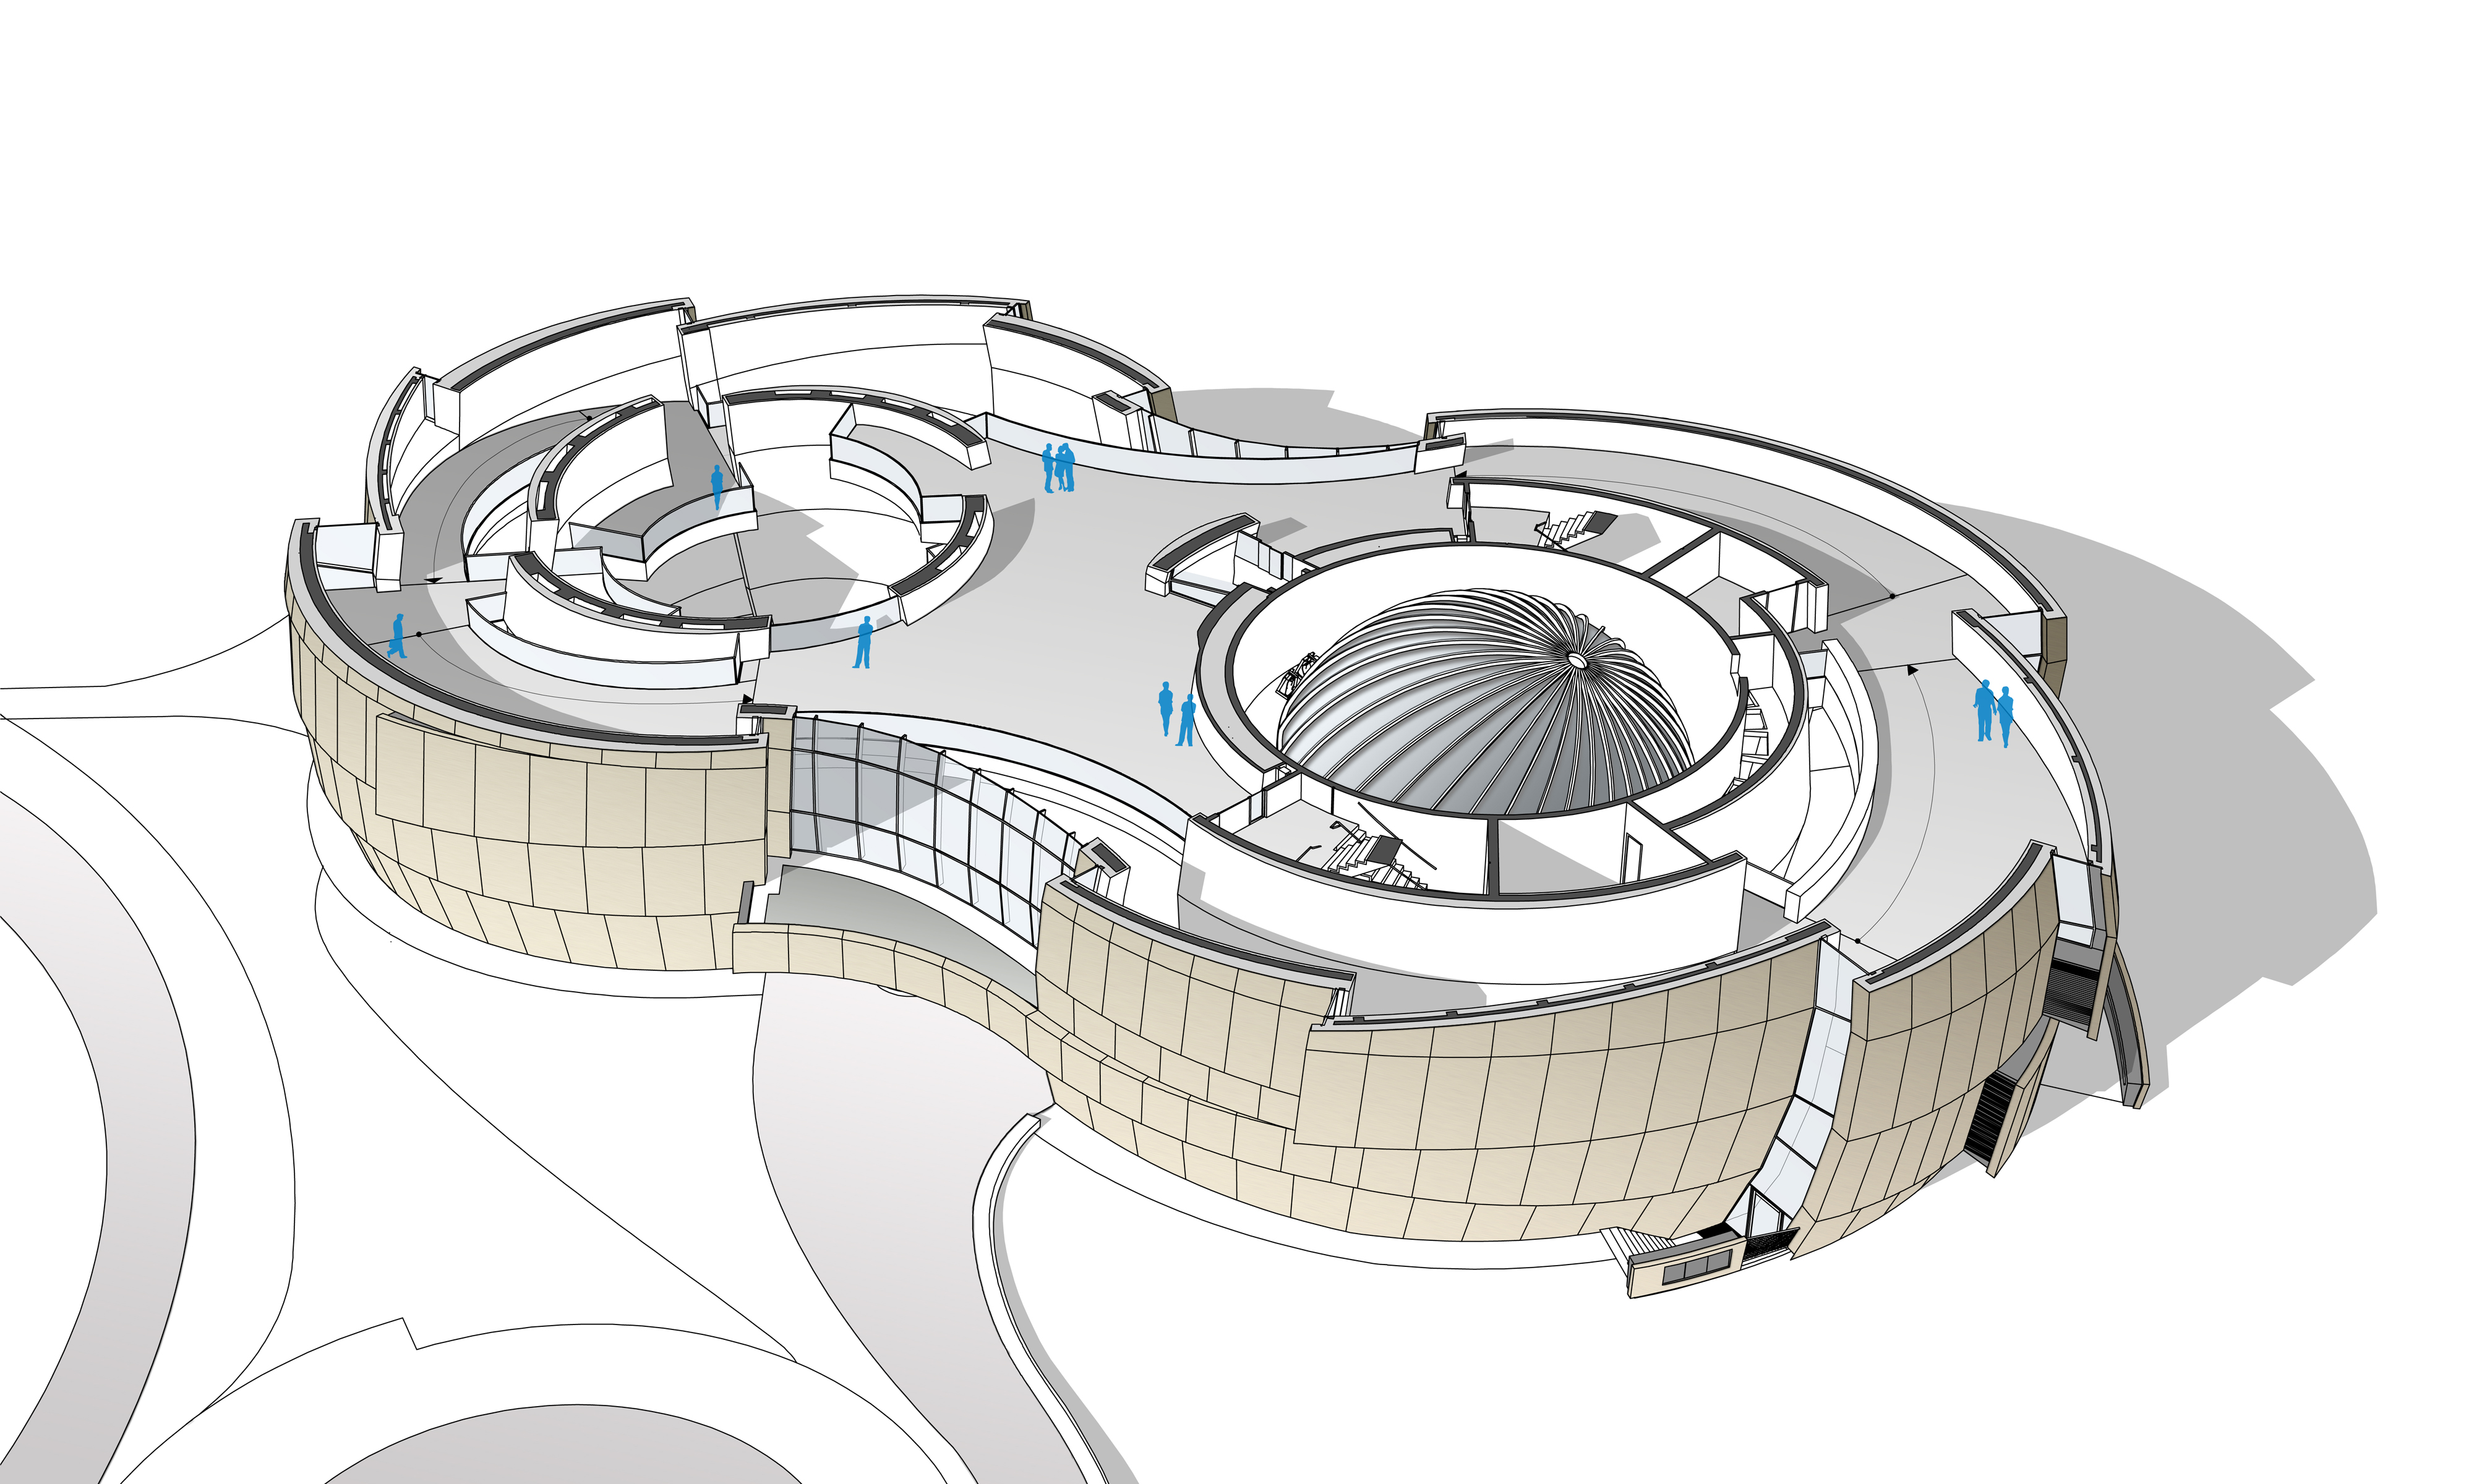

ESO Supernova Planetarium & Visitor Centre second floor

The ESO Supernova Planetarium & Visitor Centre, being built in Garching next to the ESO Headquarters, will offer its visitors a contemporary, interactive exhibition on modern astronomy, as well as the possibility to enjoy digital full-dome planetarium shows and guided tours.

This floor plan shows the second floor of the building. The large space for special exhibitions — the Void on the left; and the planetarium on the right — are visible as well as the path of the exhibition, which winds around both of them. In addition, several balconies lead from the exhibition path inside the Void and allow an amazing view on exhibitions in here from the top.

Credit: Architekten Bernhardt + Partner (www.bp-da.de)